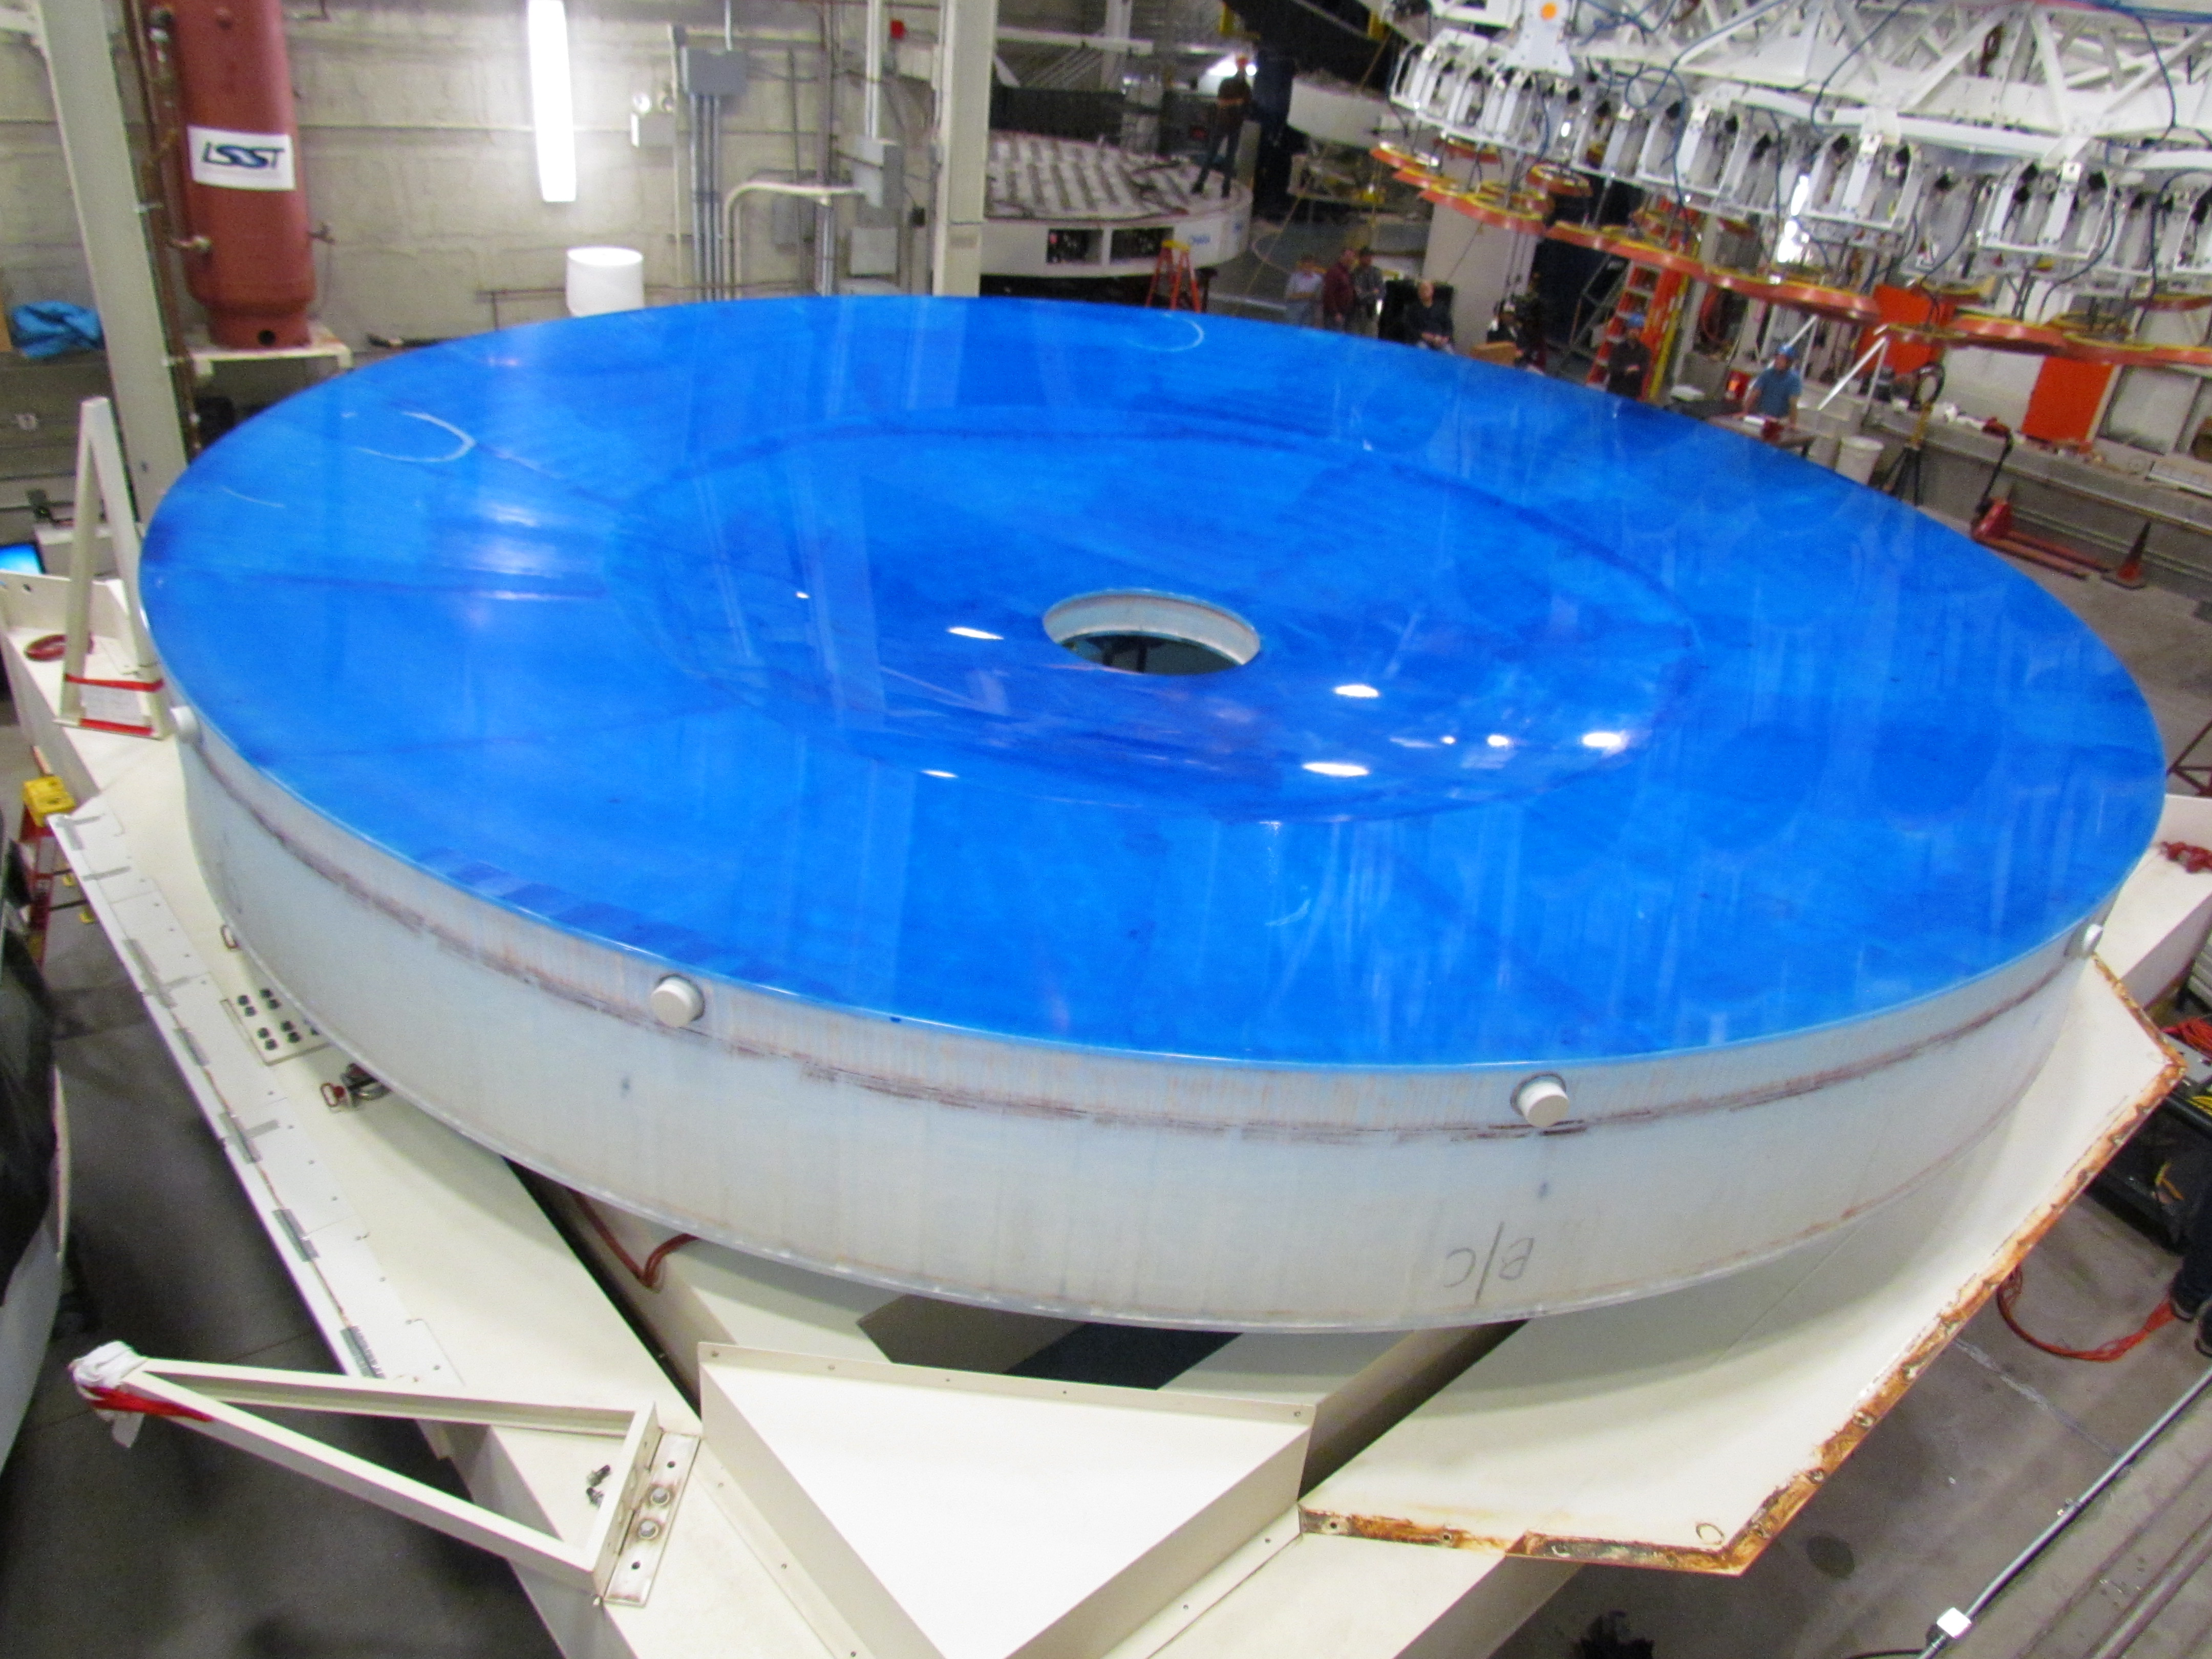

M1M3 Lifted from Polishing Cell to Box

The Primary/Tertiary Mirror is lifted from the polishing cell to its box. The lifter is supported by the crane above the Mirror with 54 vacuum pads on the Mirror. The pumps connecting the pads (the yellow boxes on the lifter) create a vacuum under each pad and secure the Mirror to the lifter. The bottom covers of the box are then removed so technicians can attach the Mirror's hard points, the gold-tone fixtures under the Mirror, to the blue supporting fixtures of the box.

Credit: Rubin Observatory/NSF/AURA